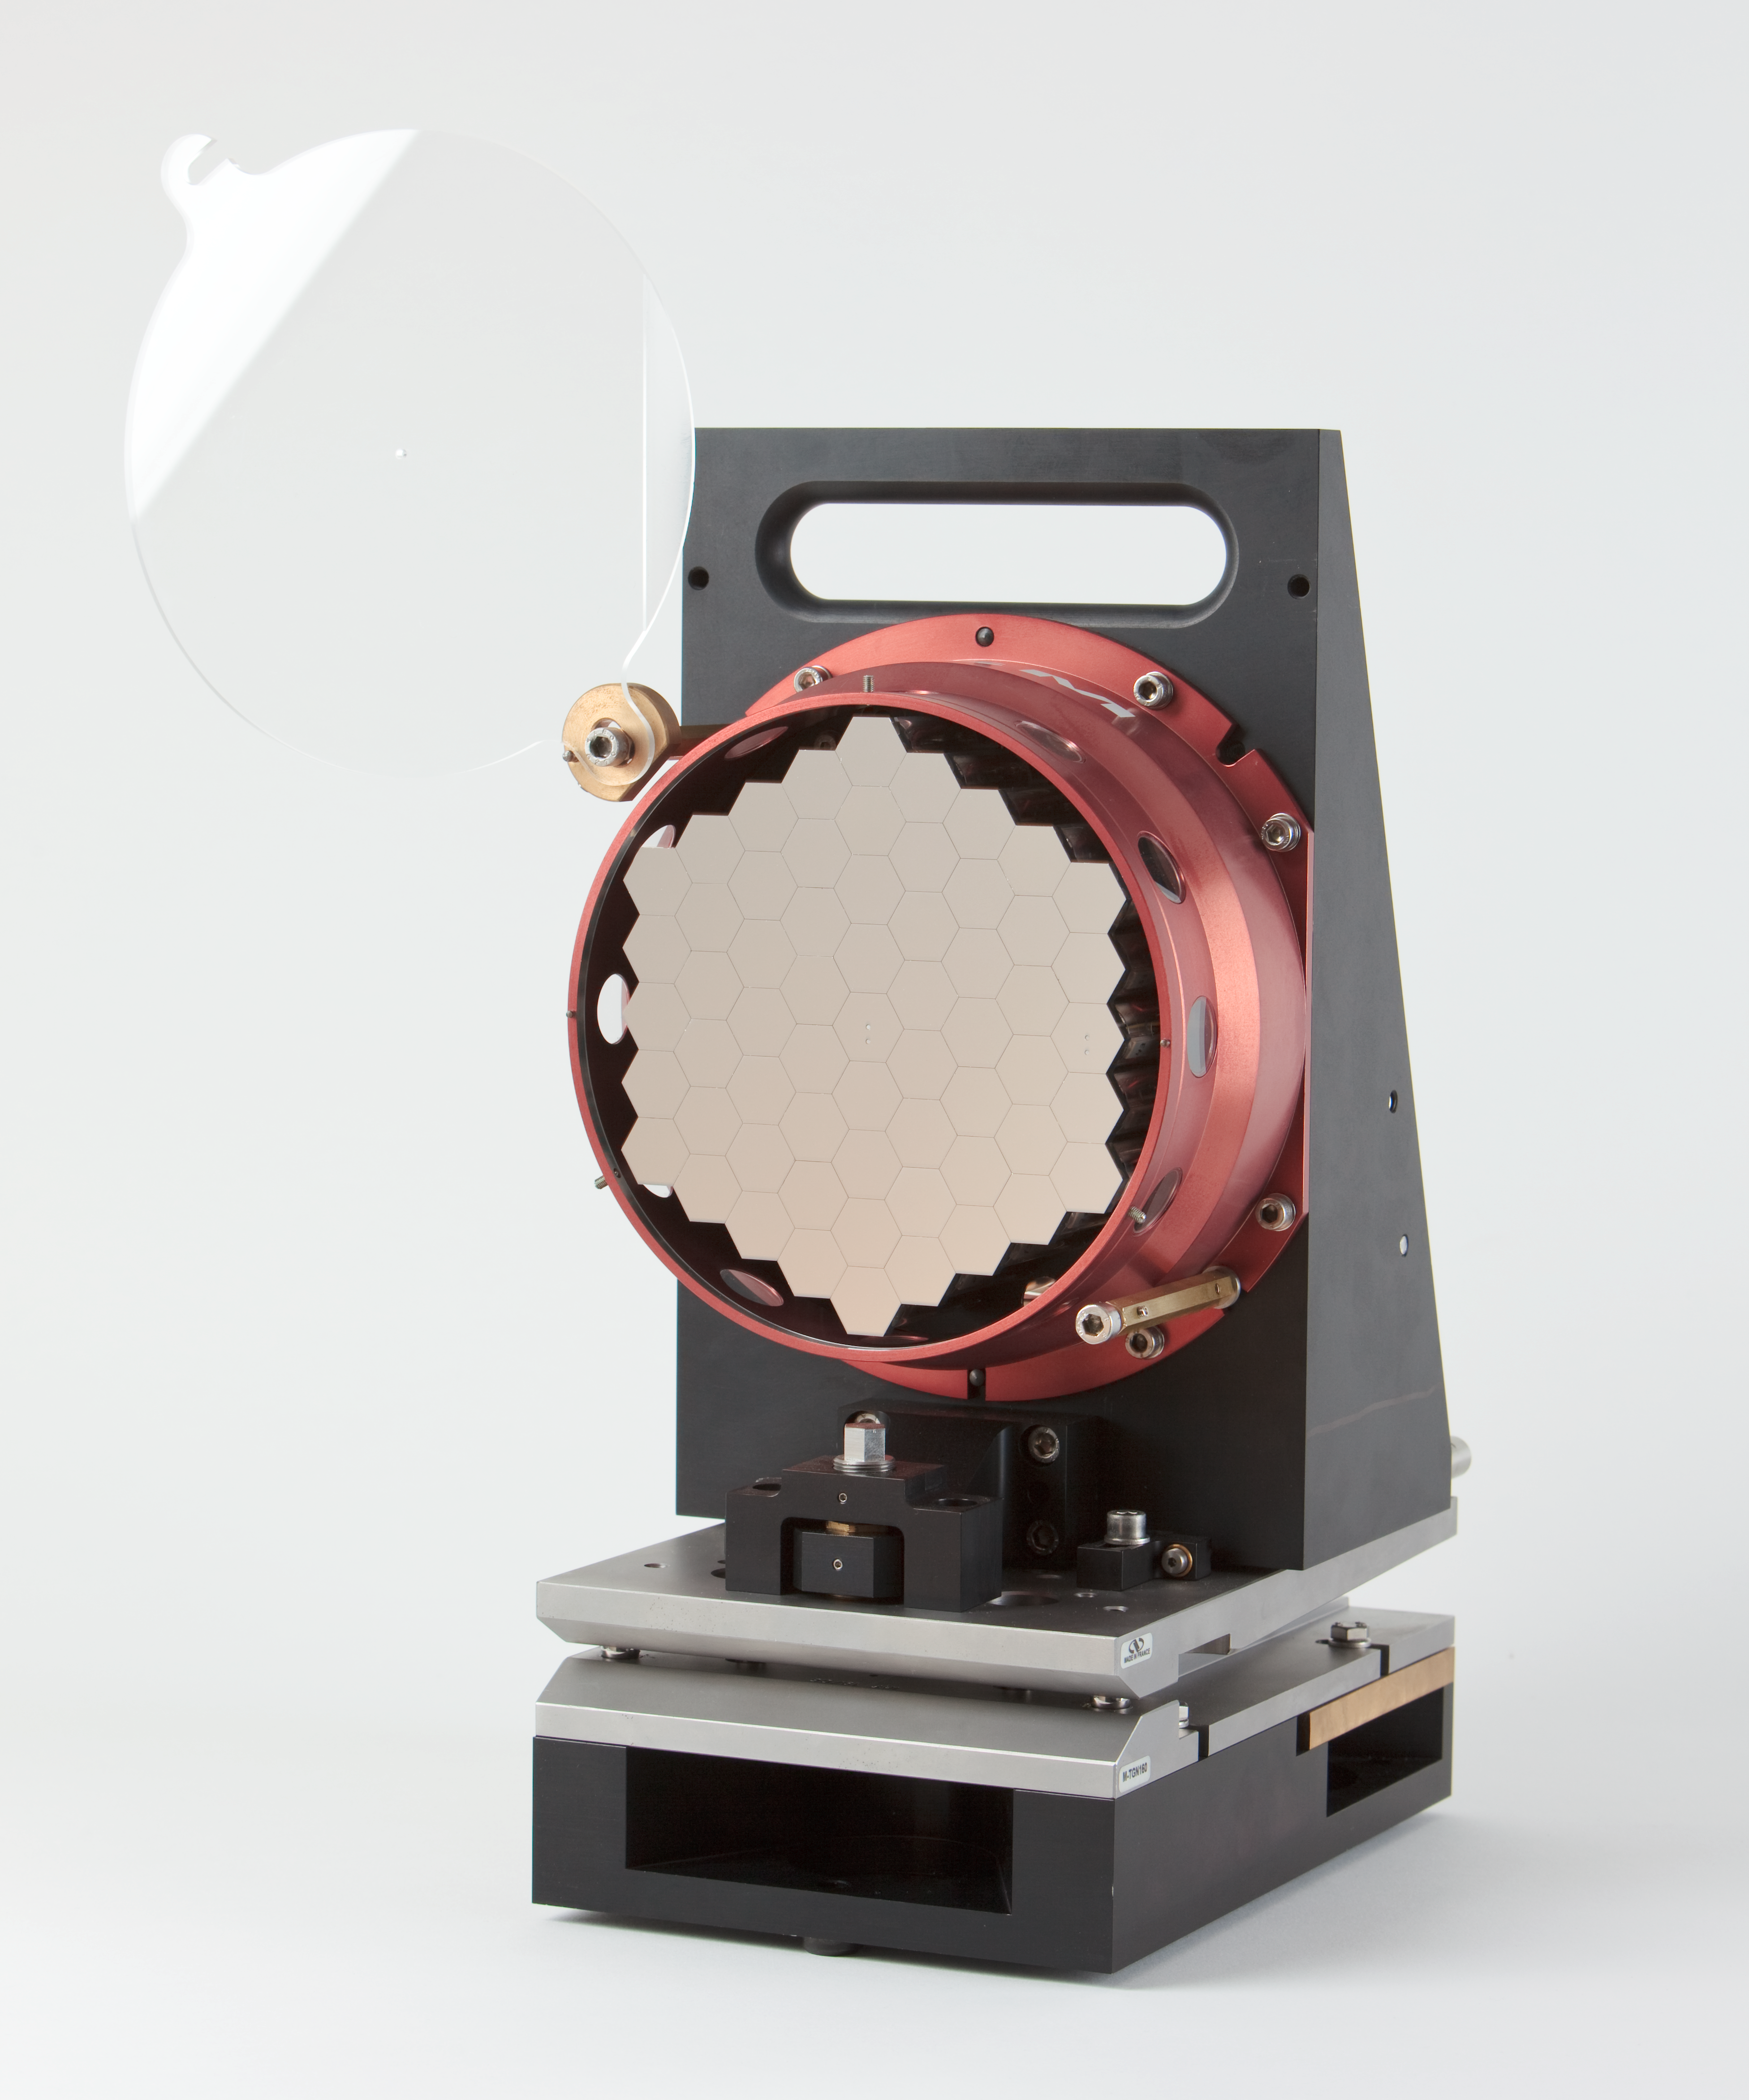

ELT scaled segmented mirror

Image showing a scale model of the Extremely Large Telescope (ELT) segmented mirror. The ELT will be the largest optical/infrared telescope in the world — the world's biggest eye on the sky.

Credit: ESO